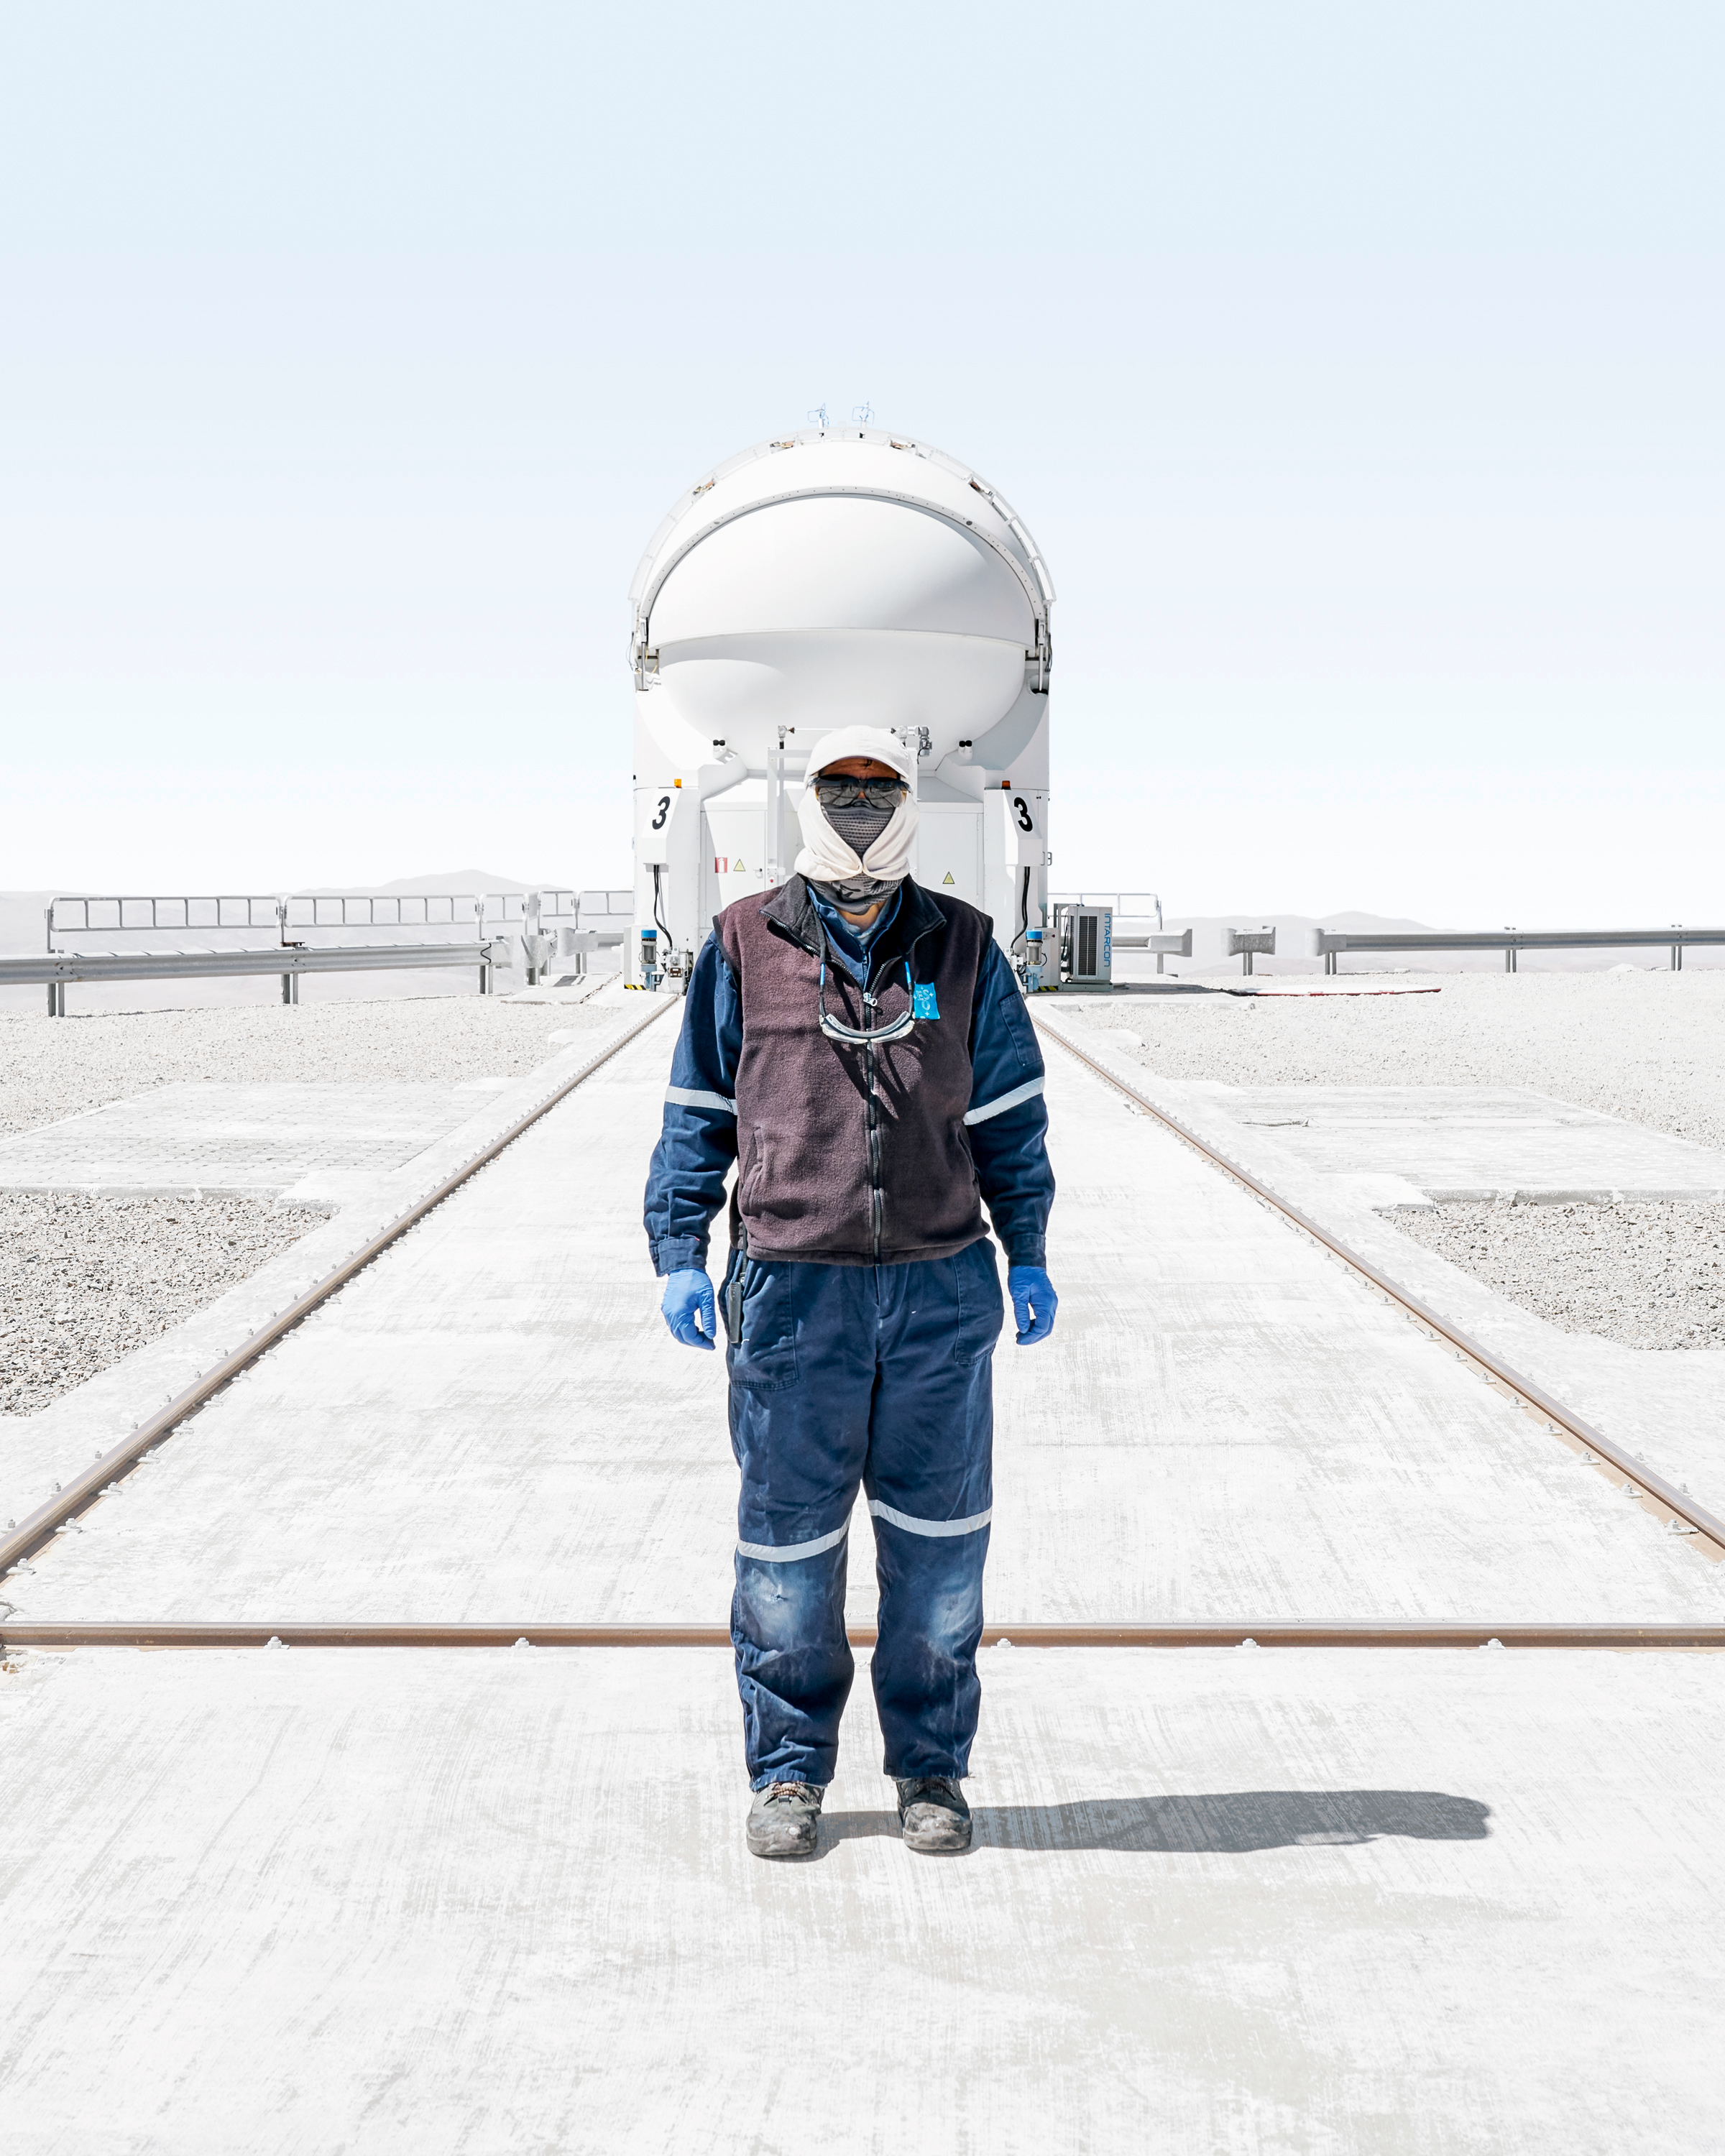

The Auxiliary Telescope and the Man

Person hard at work on the Paranal Platform in front of an Auxiliary Telescope.

Credit: Luxy Images/ESO